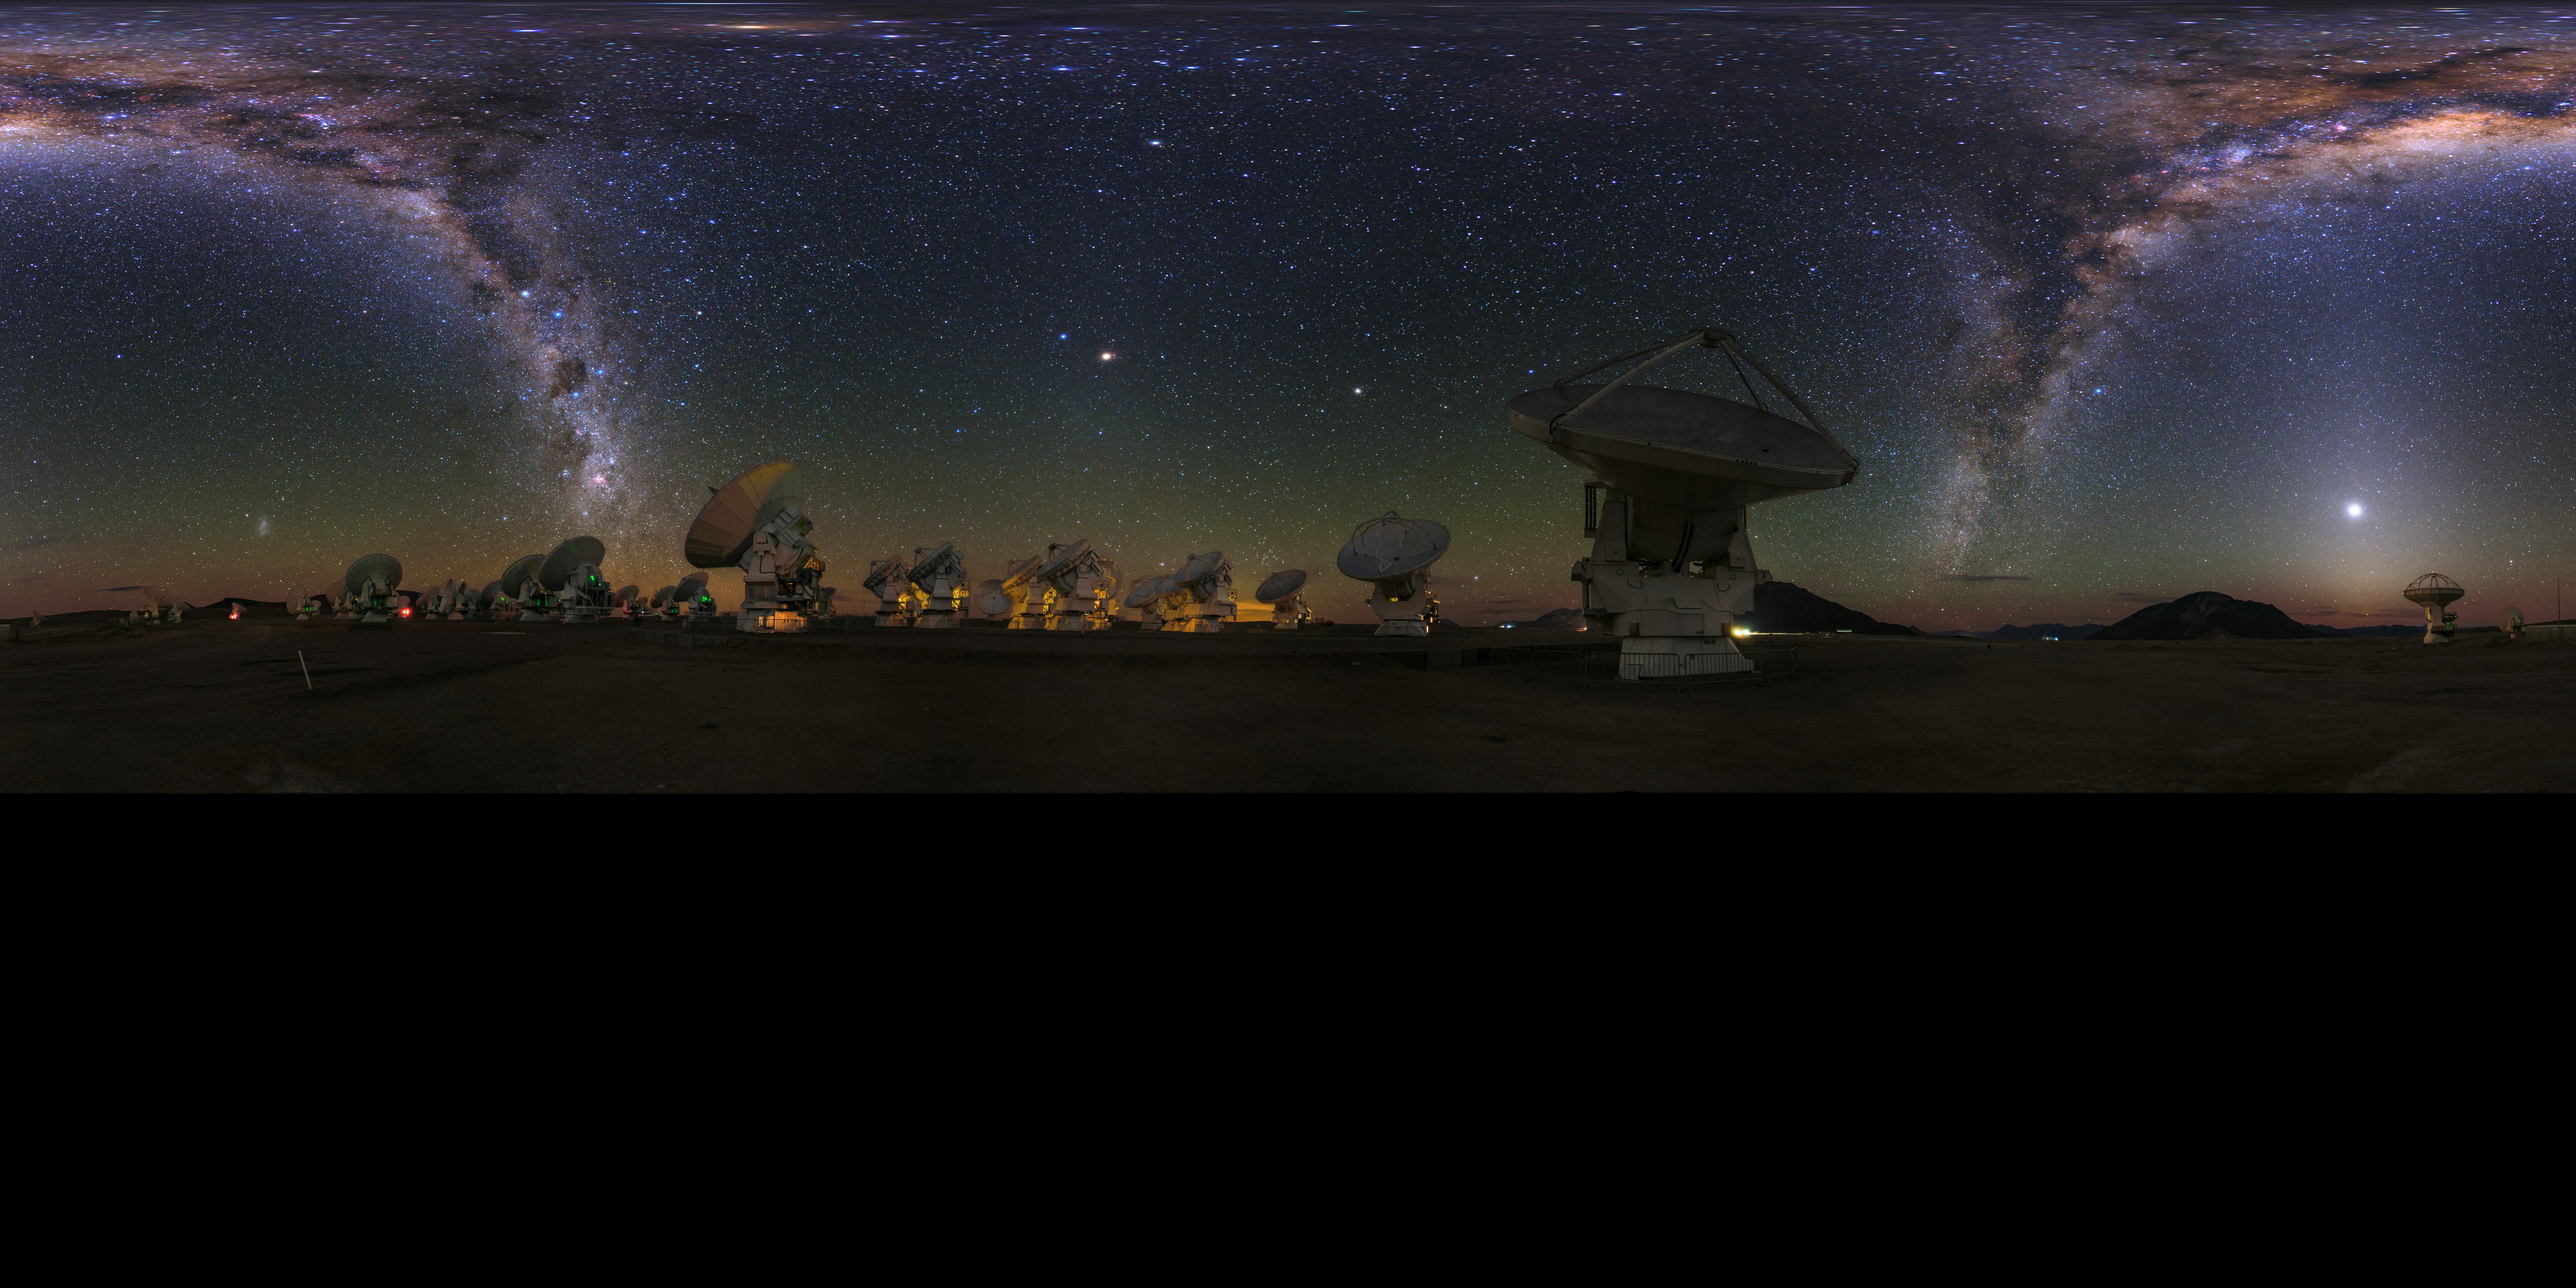

ALMA panorama

An extended to 360 x 180 degrees (with black), panorama view of the Atacama Large Millimeter/submillimeter Array (ALMA). Overhead, the Milky Way shines brightly. Taken during the ESO Ultra HD Expedition.

Credit: ESO/B. Tafreshi (twanight.org)